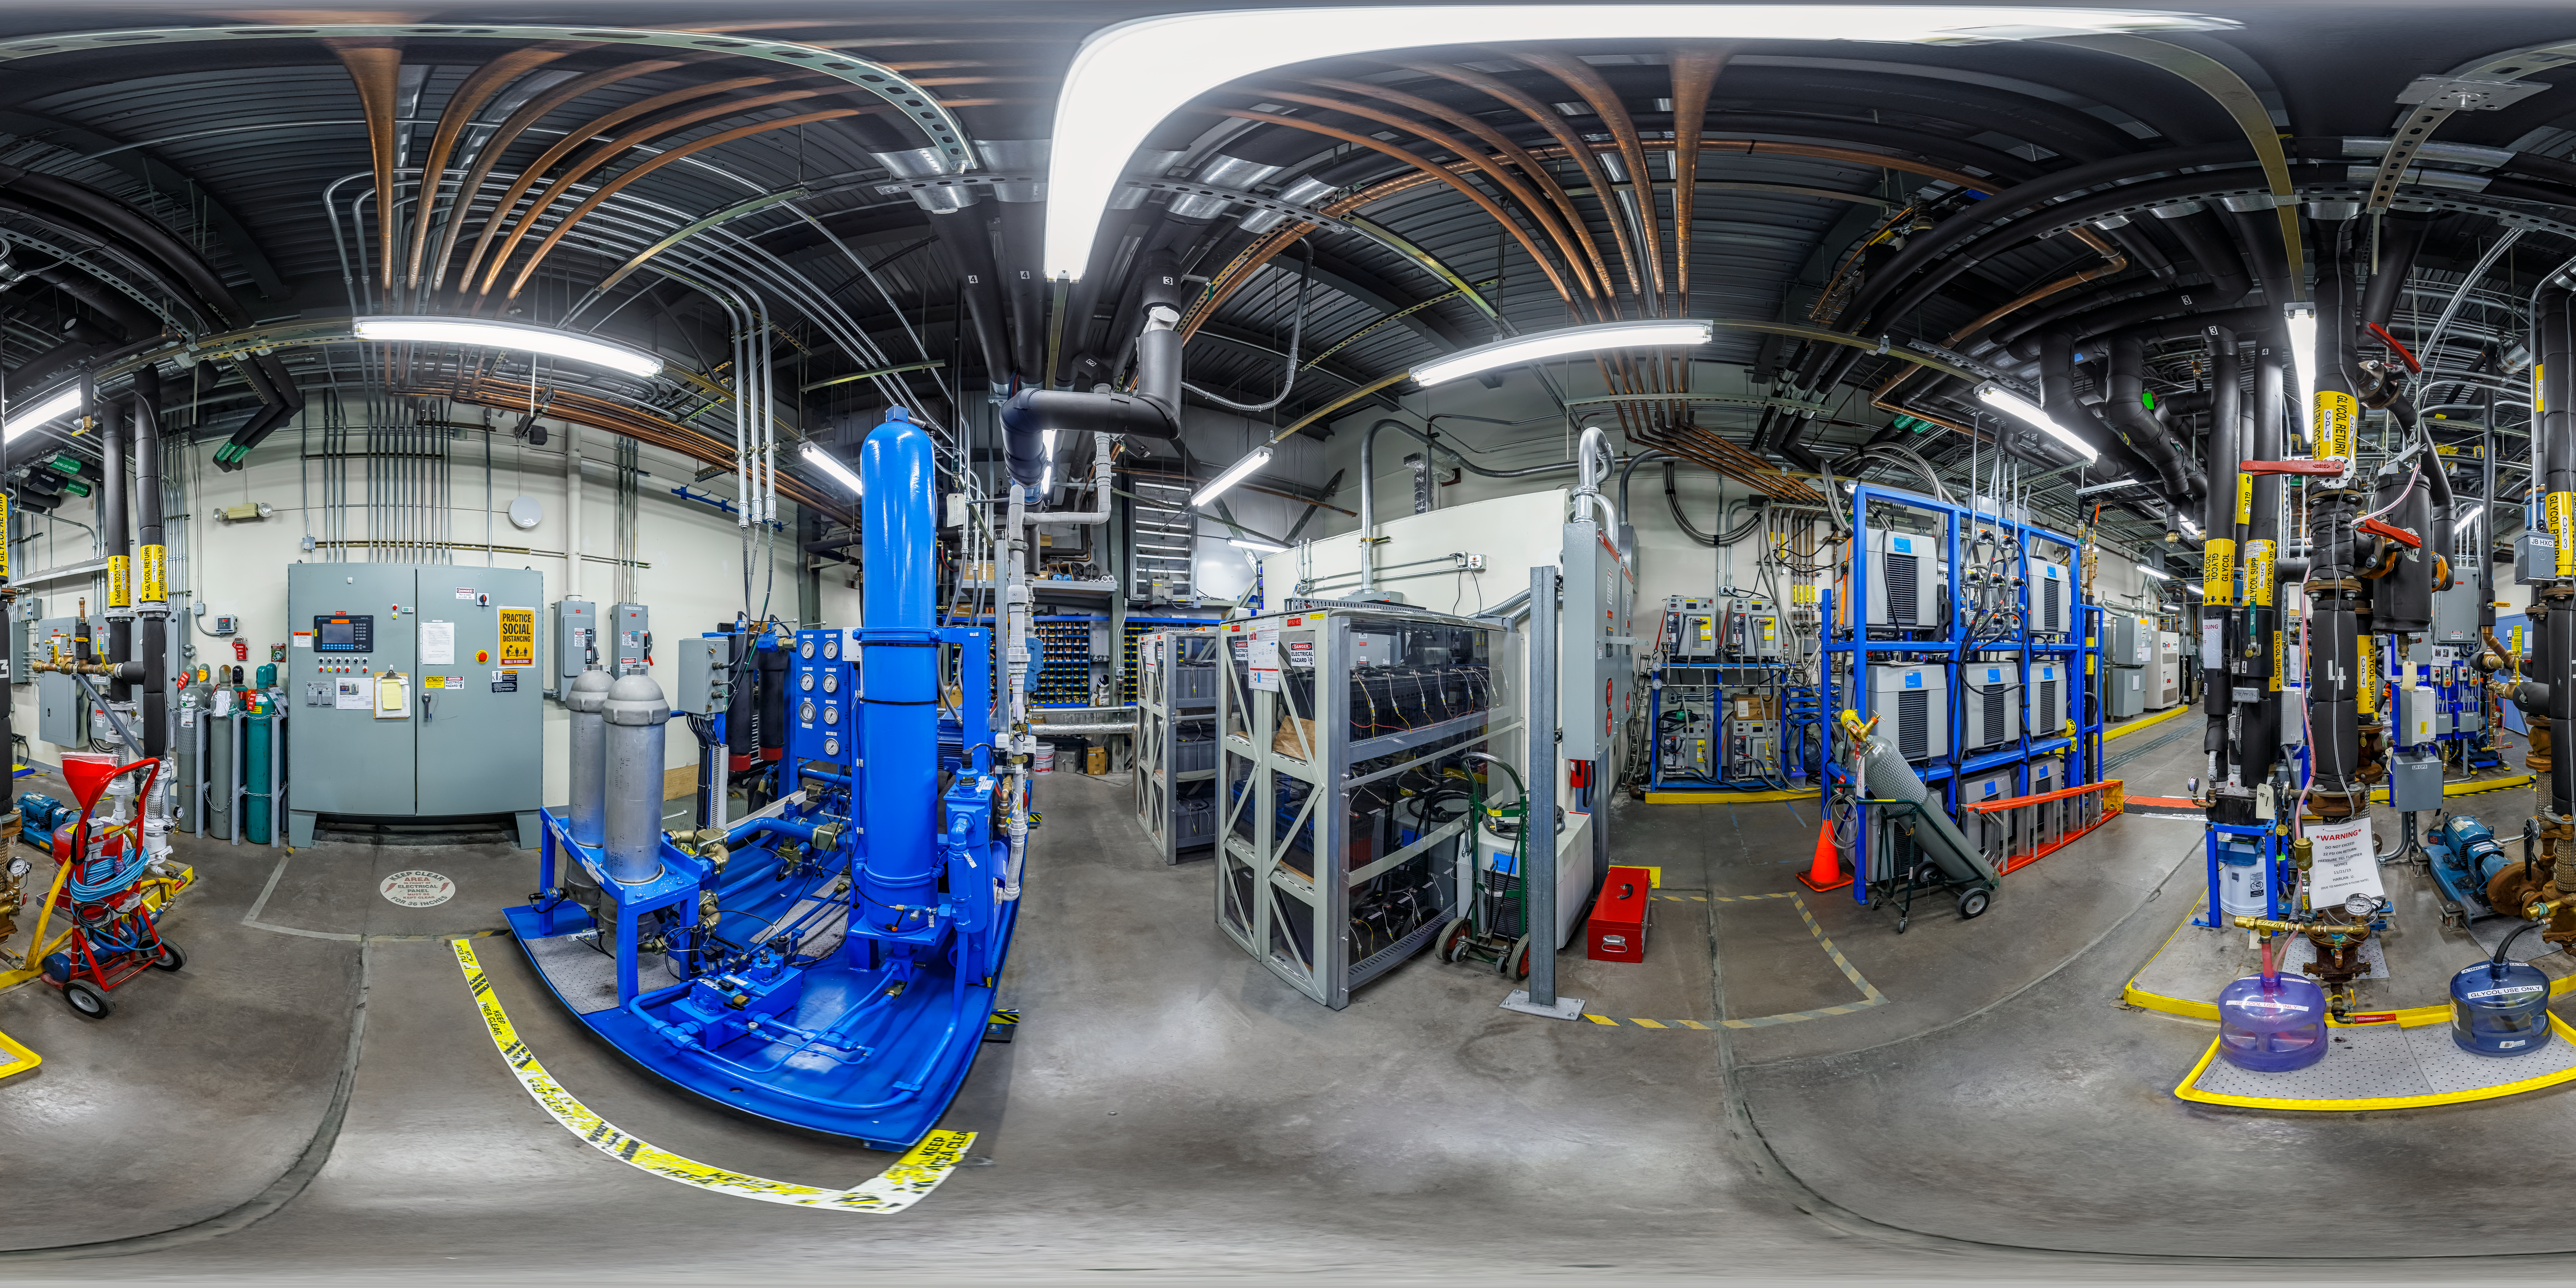

Gemini North Tech Hall 360 Panorama

A 360 panorama view of the tech hall at Gemini North, one half of the International Gemini Observatory, operated by NSF NOIRLab.

Credit: International Gemini Observatory/NOIRLab/NSF/AURA/P. Horálek